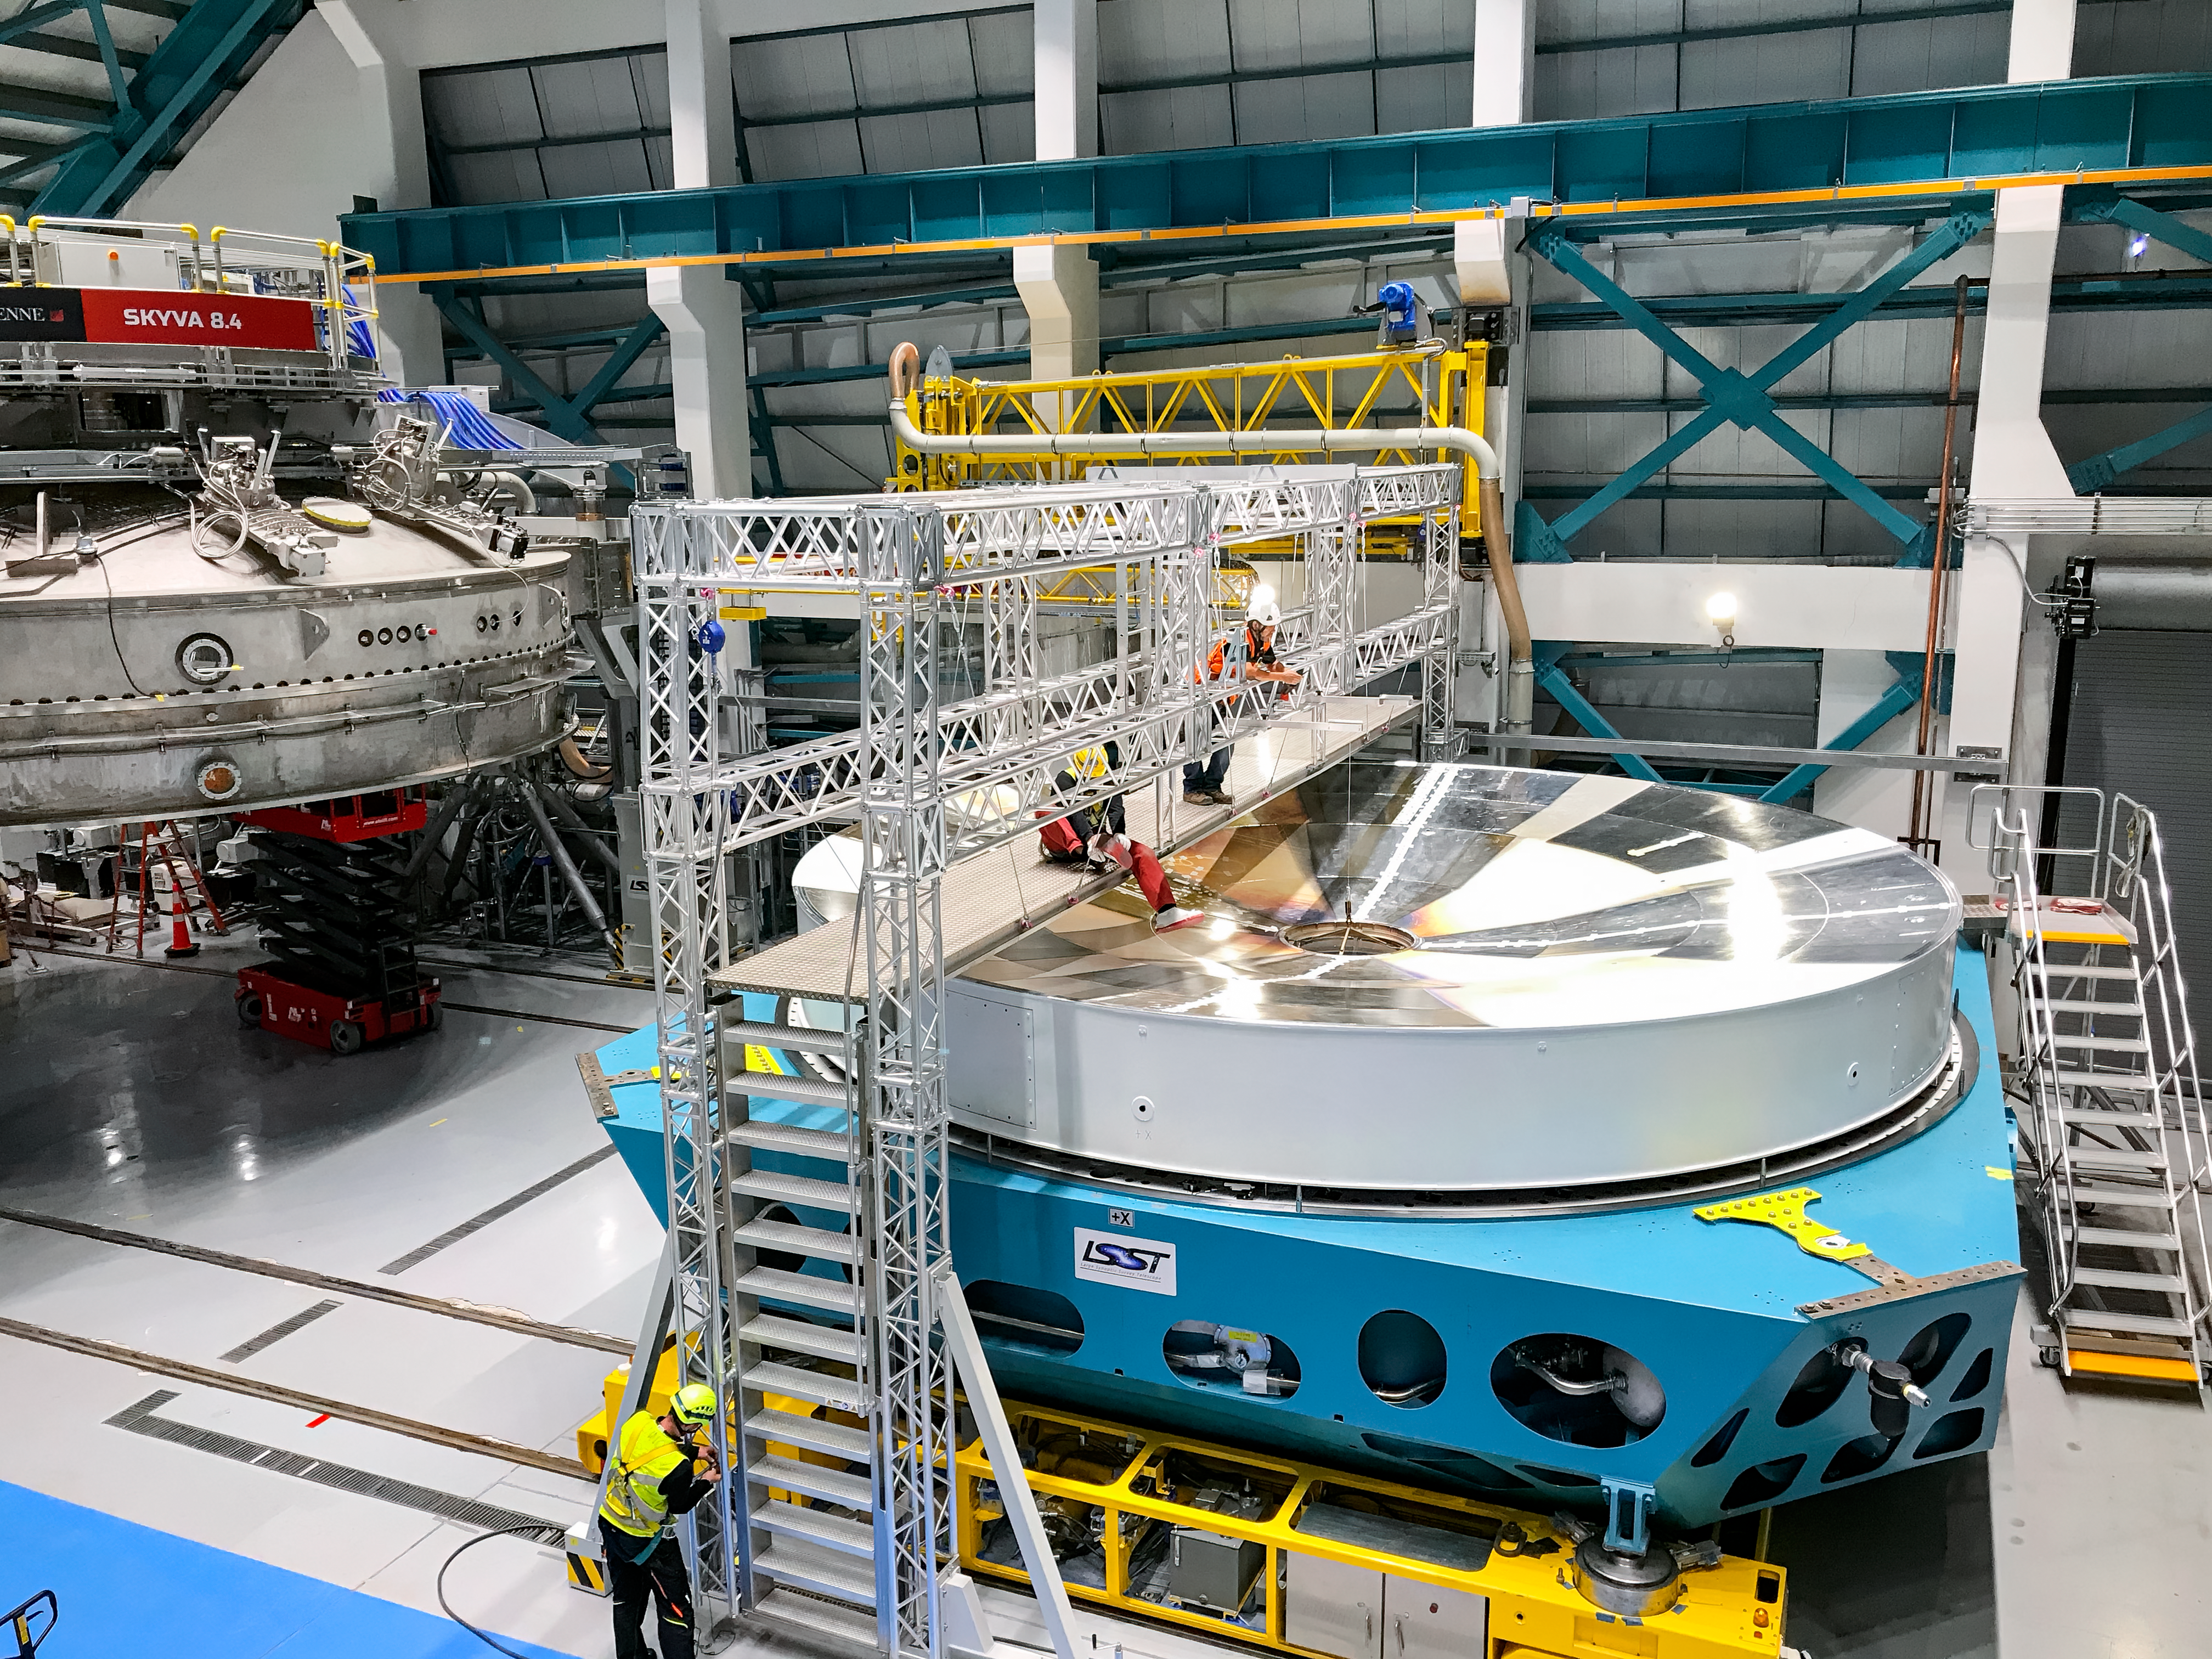

M1M3 Surrogate in the Coating Plant

The campaign for the configuration of the Coating Plant with the surrogate Primary/Tertiary Mirror (M1M3), and the production of coating samples was successfully completed in early February. The samples (protected silver, protected aluminum, and bare aluminum) are now being tested for an aging reflectivity campaign. The M1M3 cell and surrogate are still under the coating plant, and work is resuming inside the cell in preparation for integration of the thermal system.

Credit: Rubin Observatory/NSF/AURA